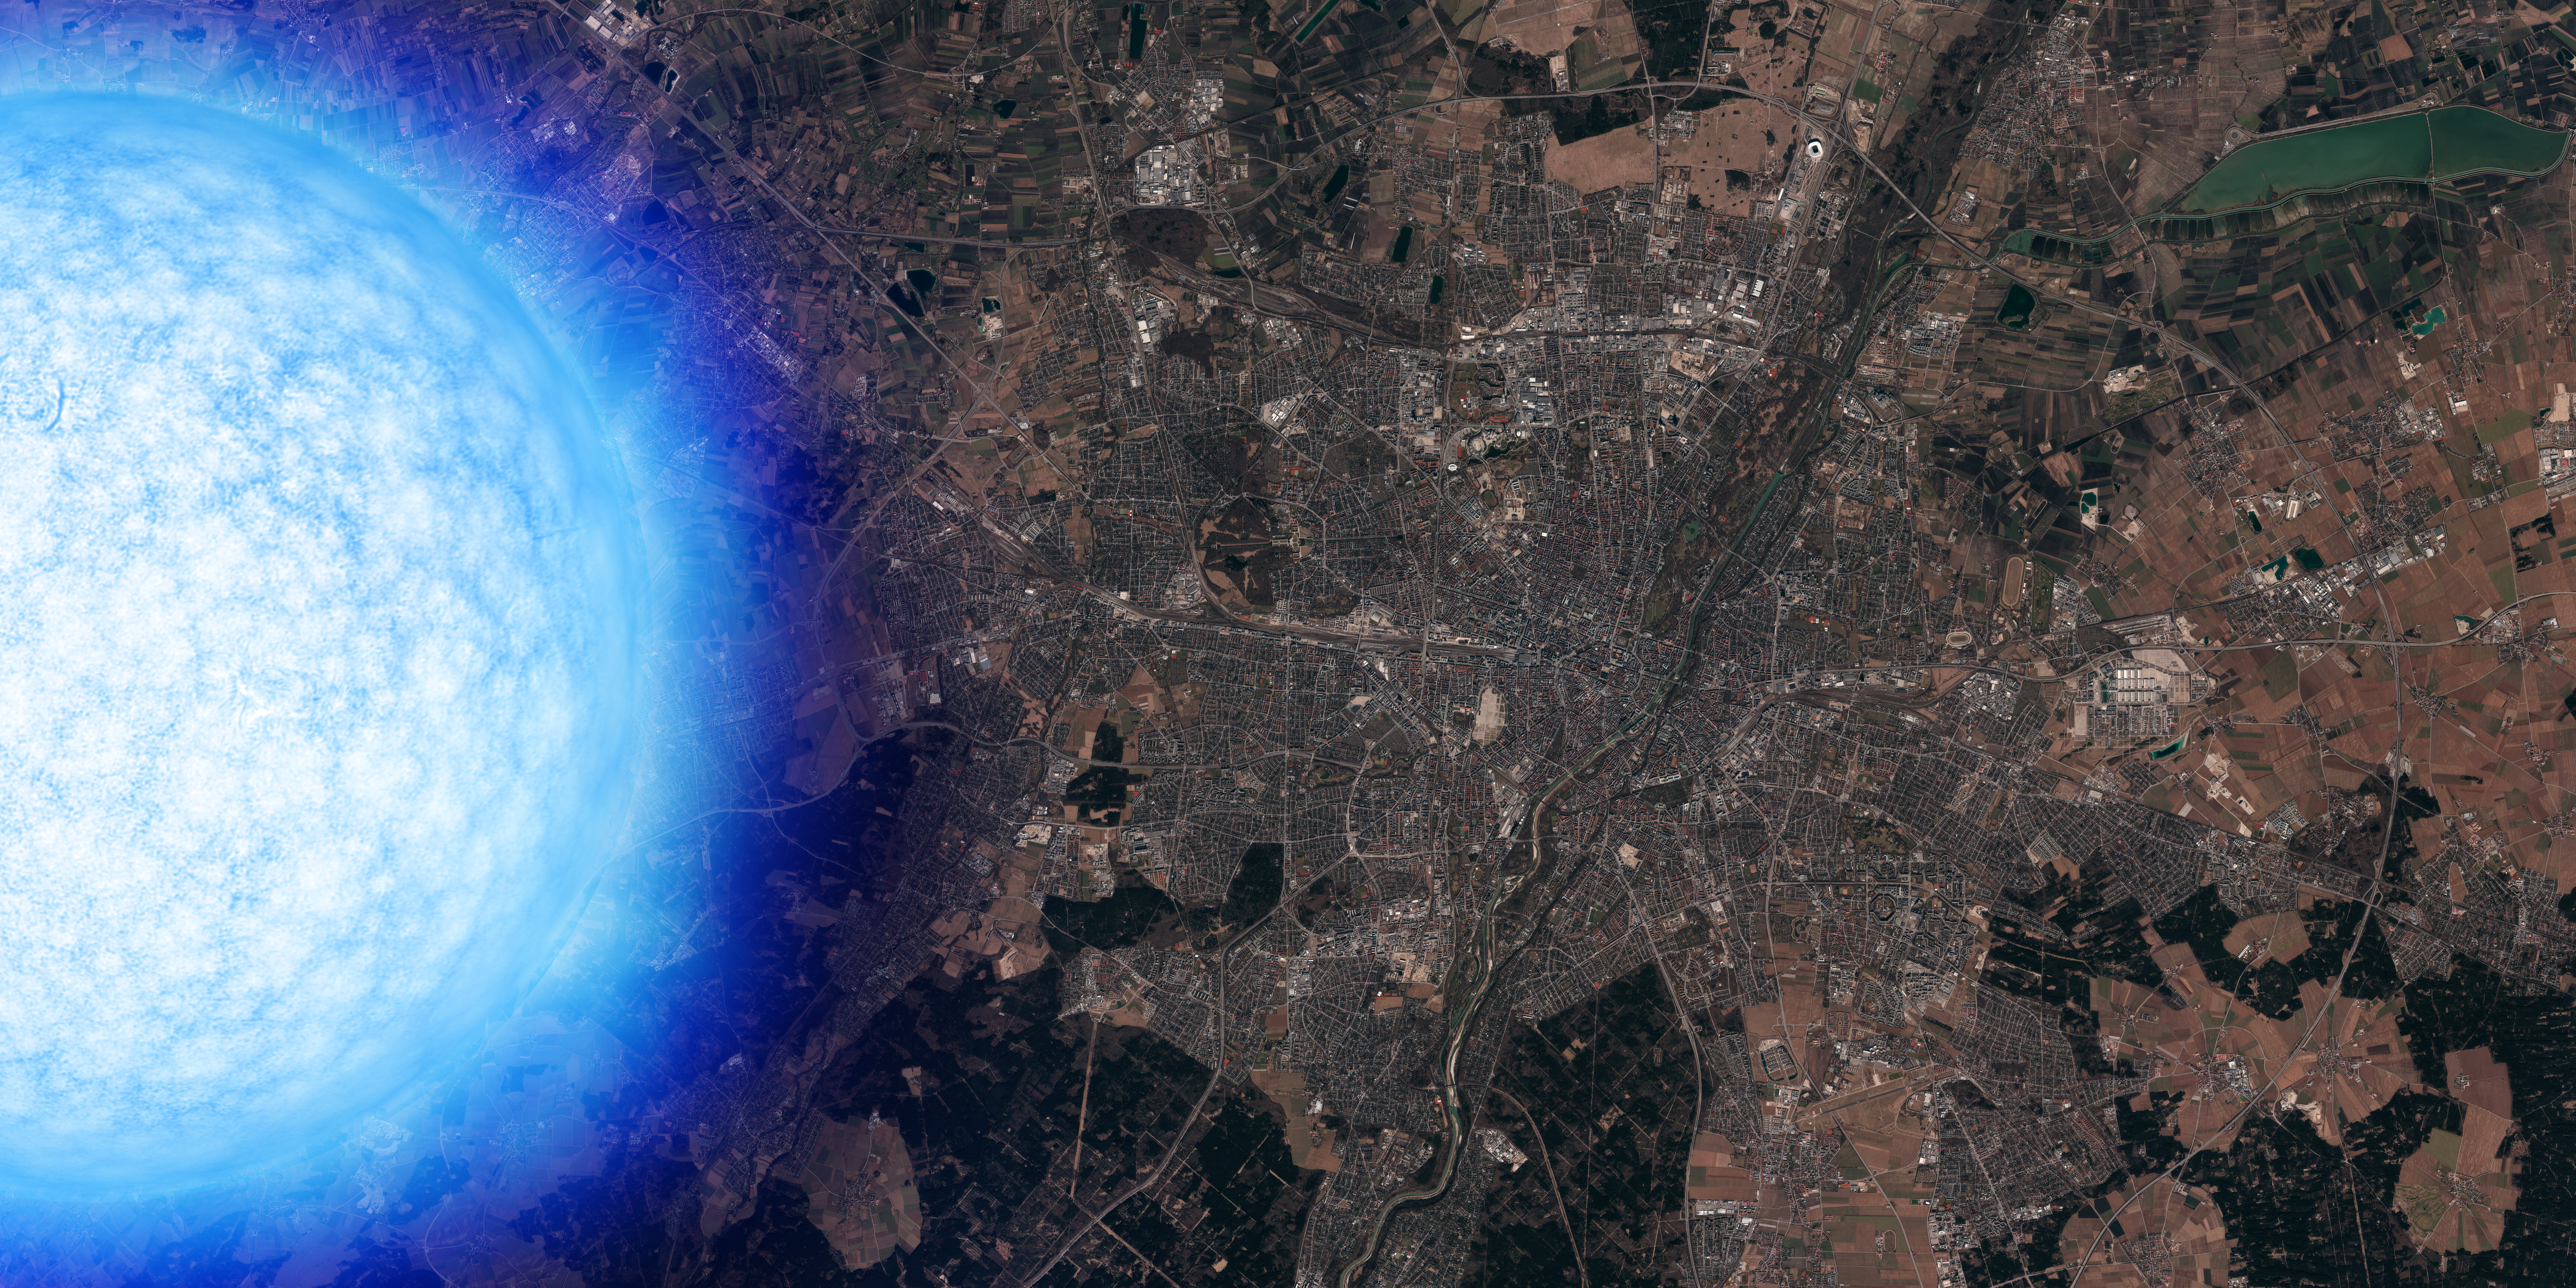

Neutron star over Munich

A neutron star is more massive than the Sun but not much larger than the city of Munich. One teaspoon of neutron star matter weighs as much as the whole human population.

This image will be on display in the ESO Supernova Planetarium & Visitor Centre in Garching, Munich.

Credit: ESO / ESRI World Imagery, L. Calçada